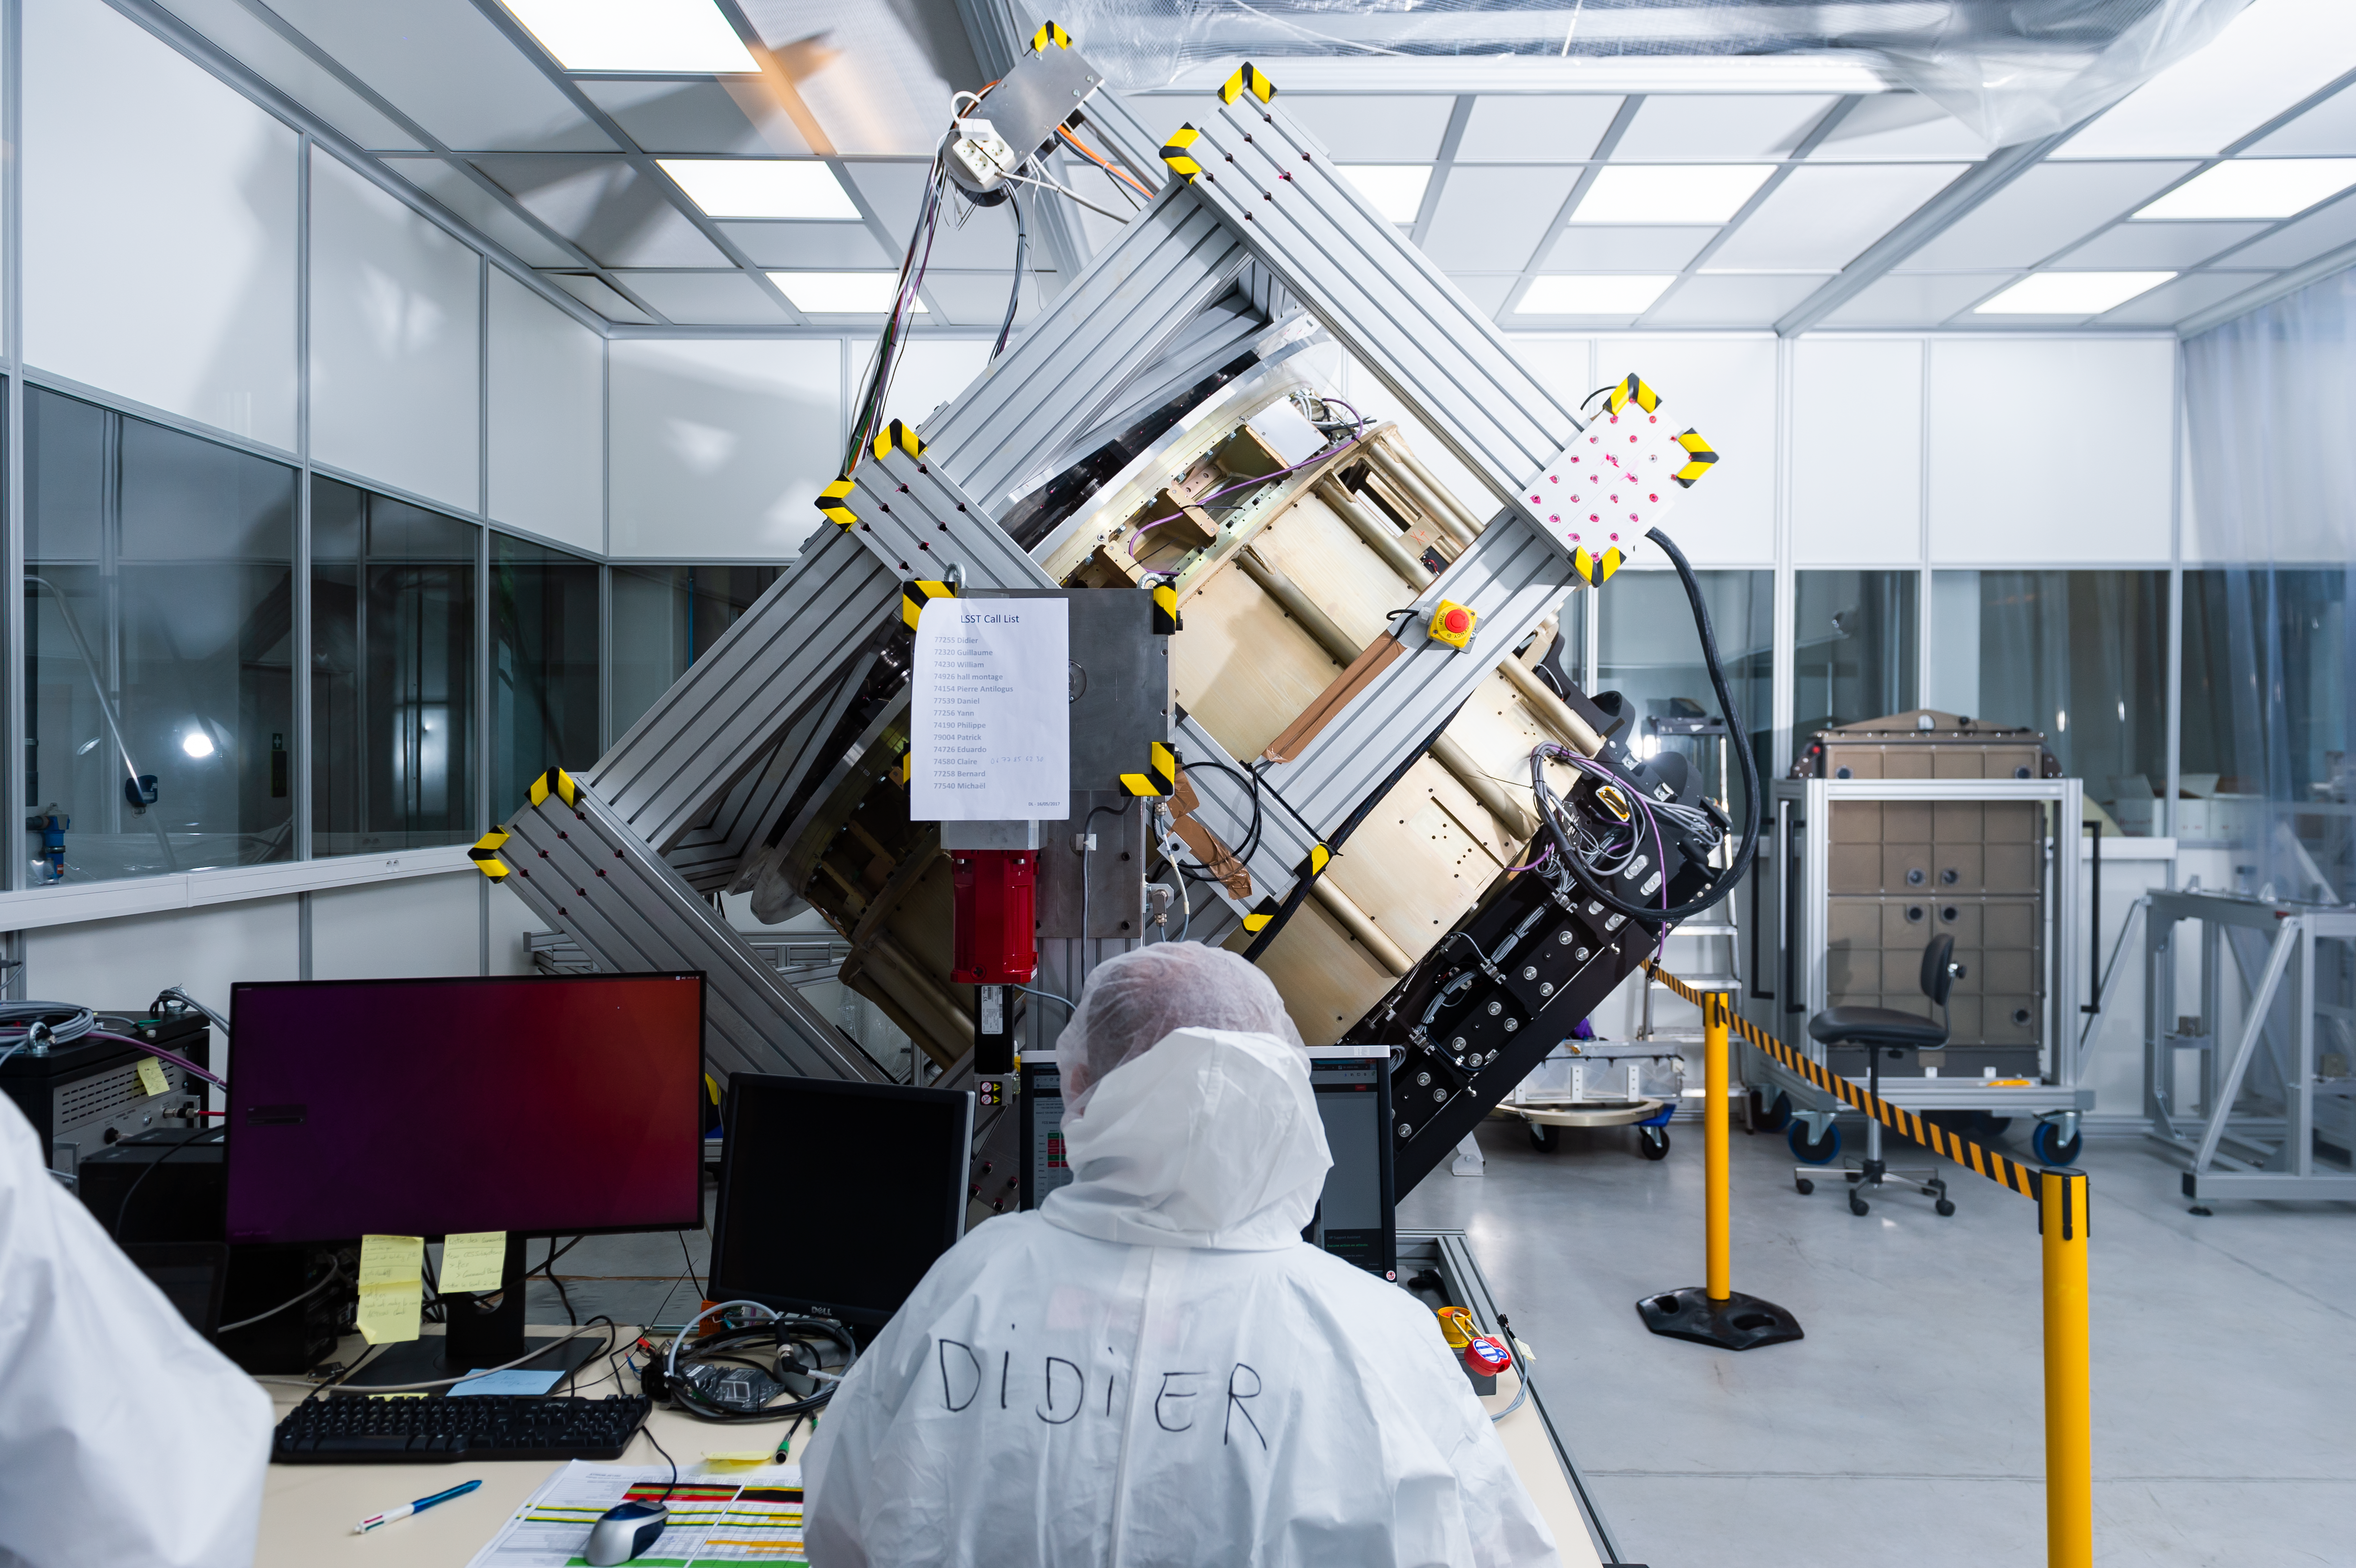

Filter Exchange System 2019

The filter exchange system for the LSST Camera has left IN2P3 in Paris, France in early October for delivery to SLAC National Accelerator Laboratory in Menlo Park, CA. The filter exchange system is the product of more than 224,000 hours of collaborative work, over a decade, by five IN2P3 CNRS labs.

Credit: Cyril Frésillon/ NOIRLab/ Vera C. Rubin Observatory/ NSF/ AURA/ CNRS Photothèque